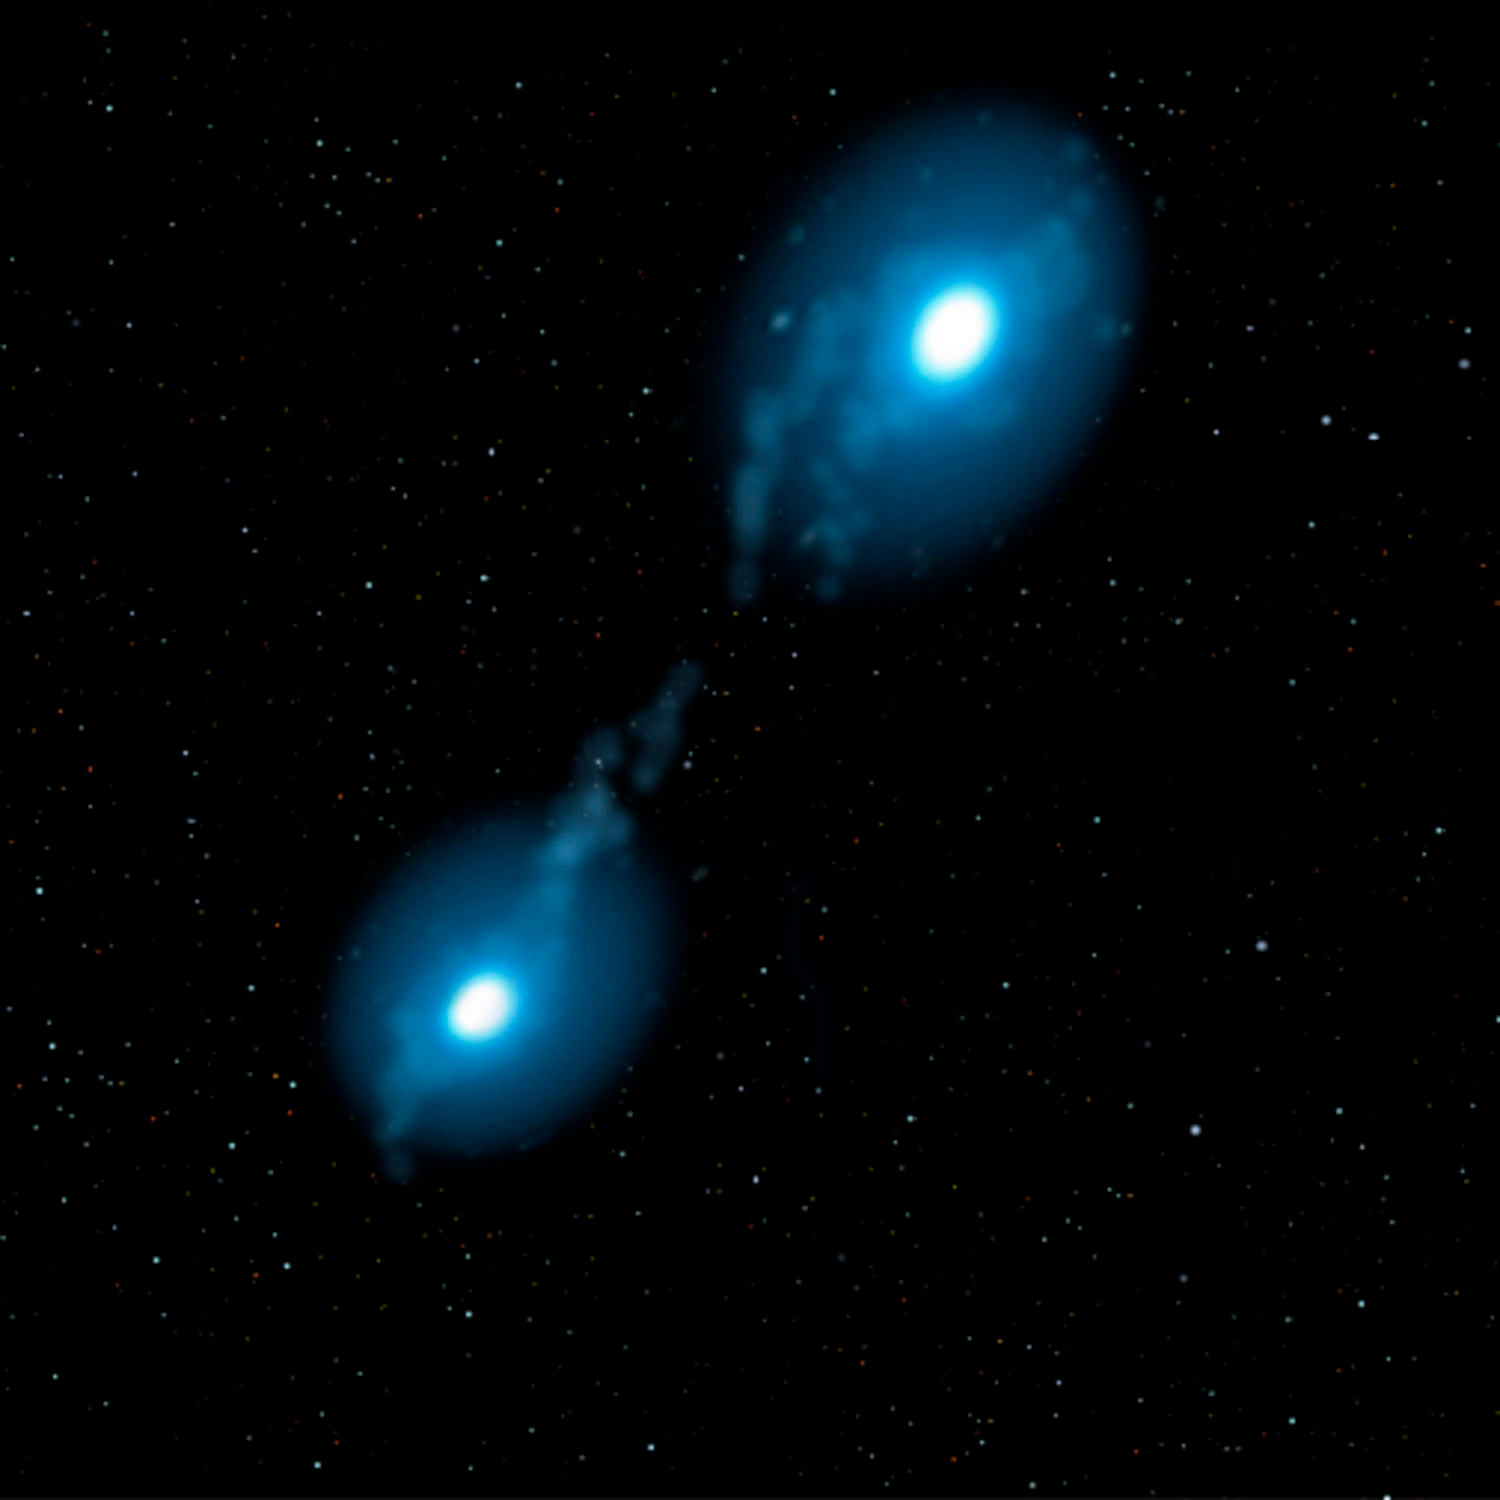

Some Rare Abnormal Stars may have White Dwarf Parents to Blame

Credit: Jon Lomberg